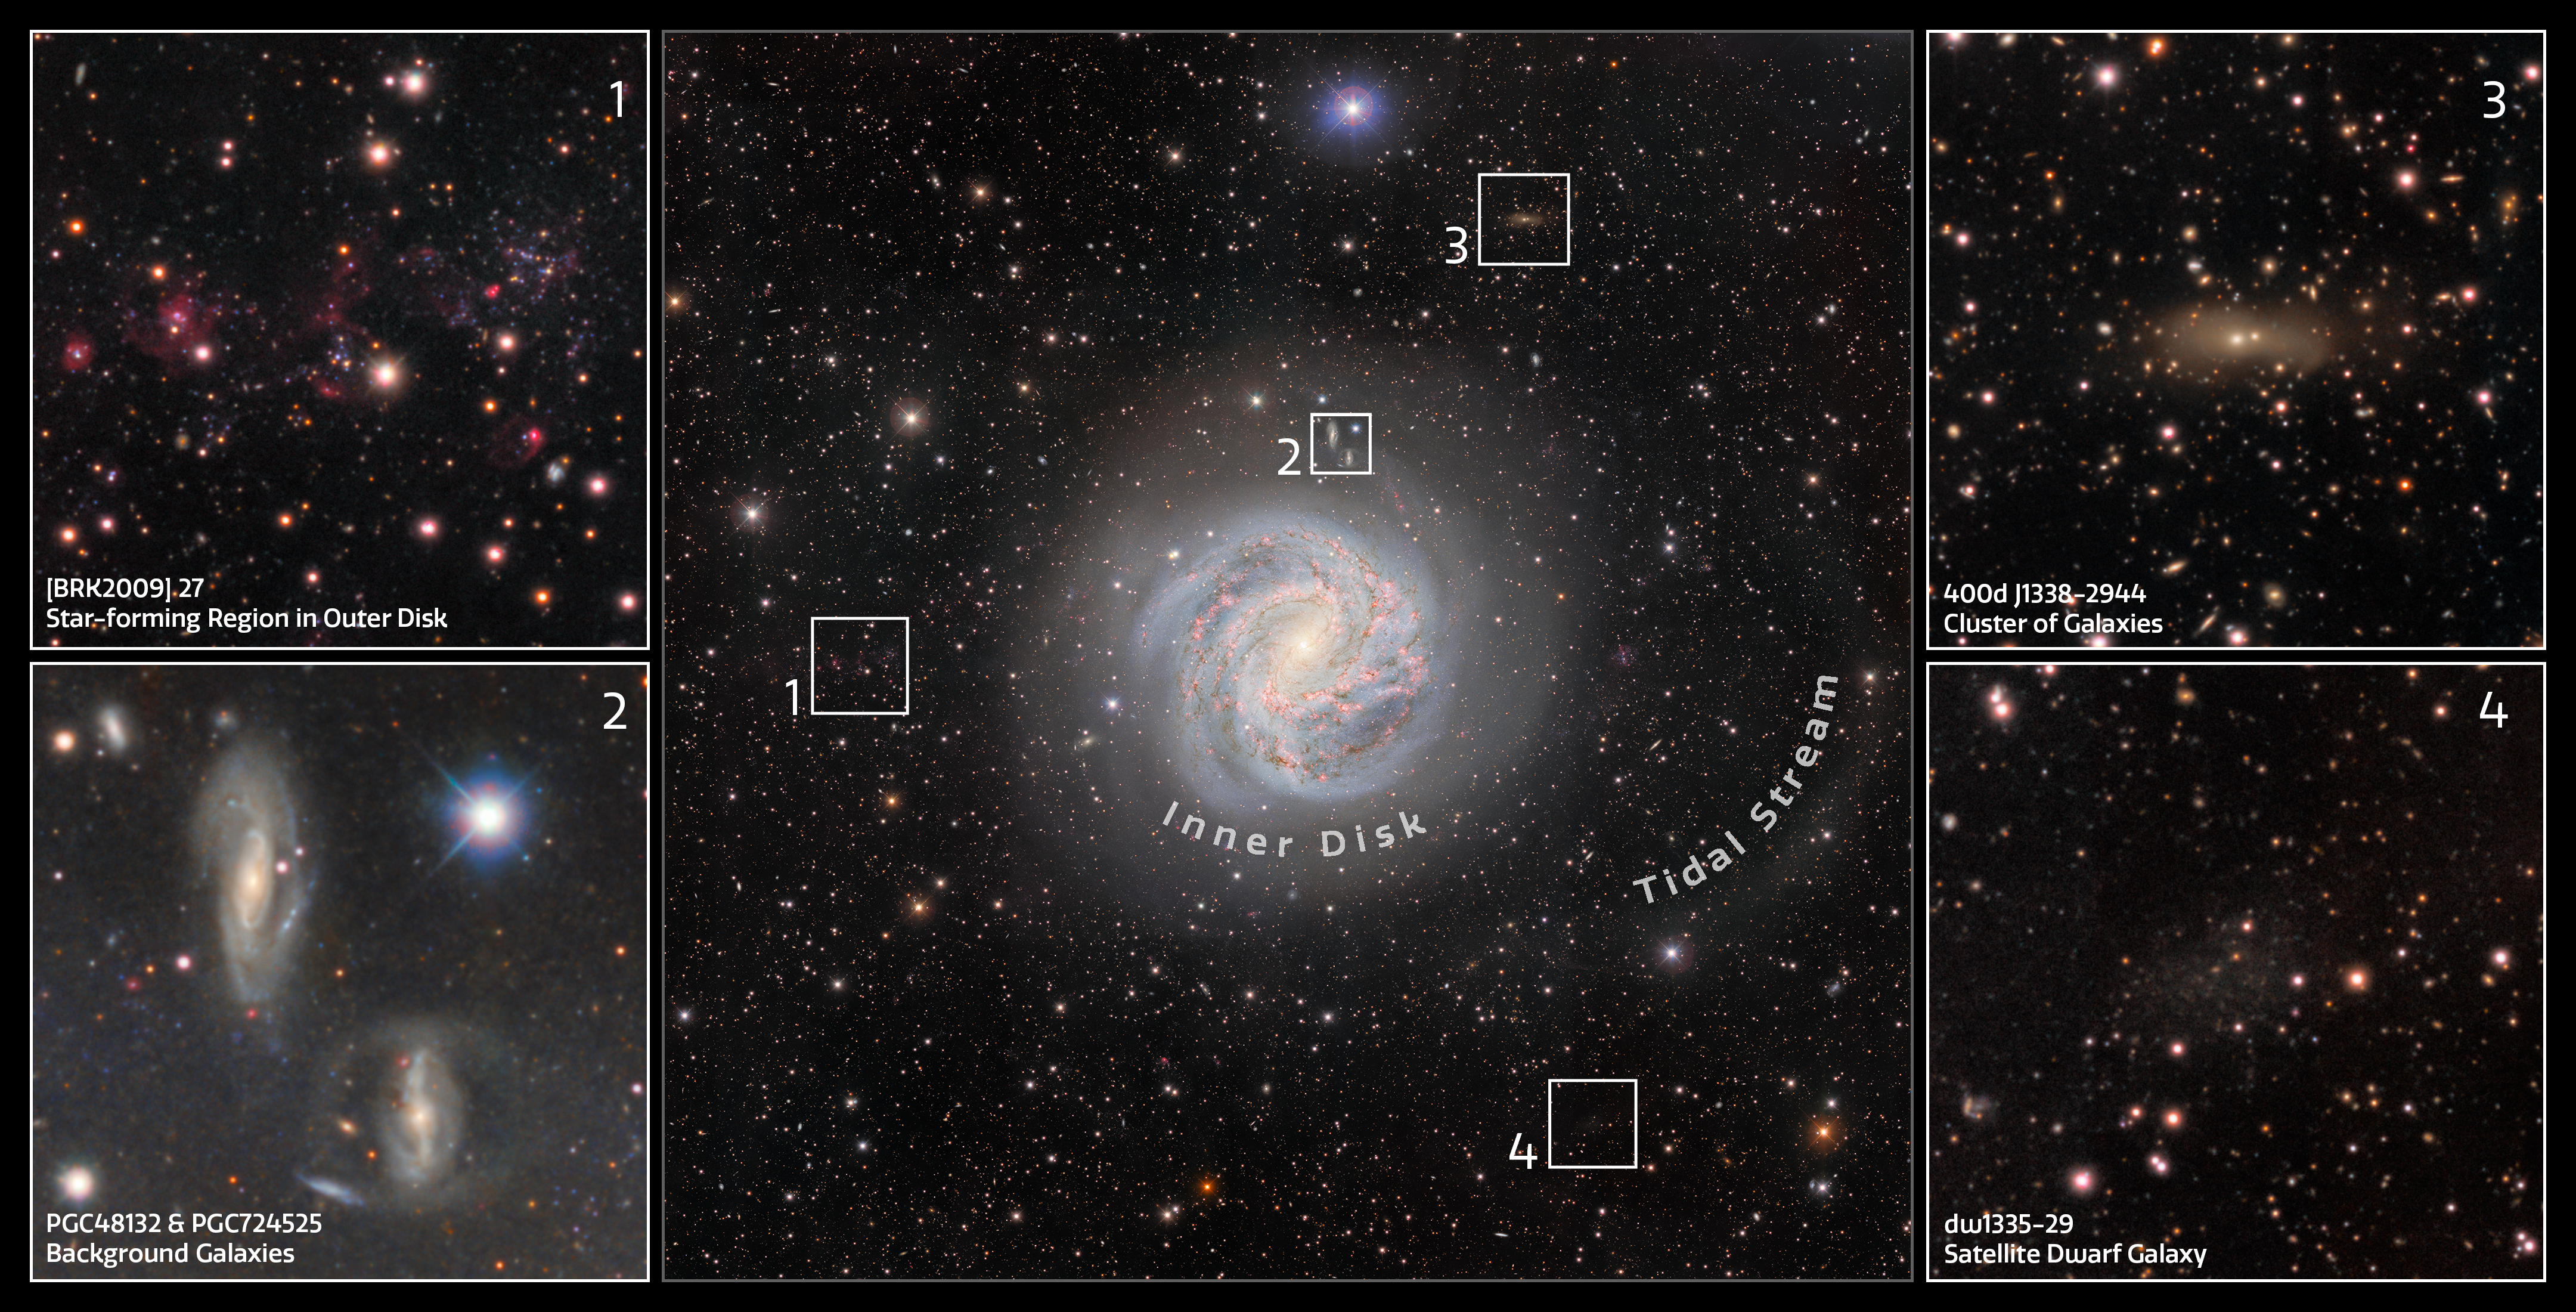

Features of the Southern Pinwheel Galaxy

This excerpt shows some of the interesting features in the image of the Southern Pinwheel Galaxy taken with the Department of Energy-fabricated Dark Energy Camera, which is mounted on the U.S. National Science Foundation Víctor M. Blanco 4-meter Telescope at Cerro Tololo Inter-American Observatory in Chile, a Program of NSF NOIRLab.

Credit: CTIO/NOIRLab/DOE/NSF/AURAImage processing: T.A. Rector (University of Alaska Anchorage/NSF NOIRLab), D. de Martin (NSF NOIRLab) & M. Zamani (NSF NOIRLab)